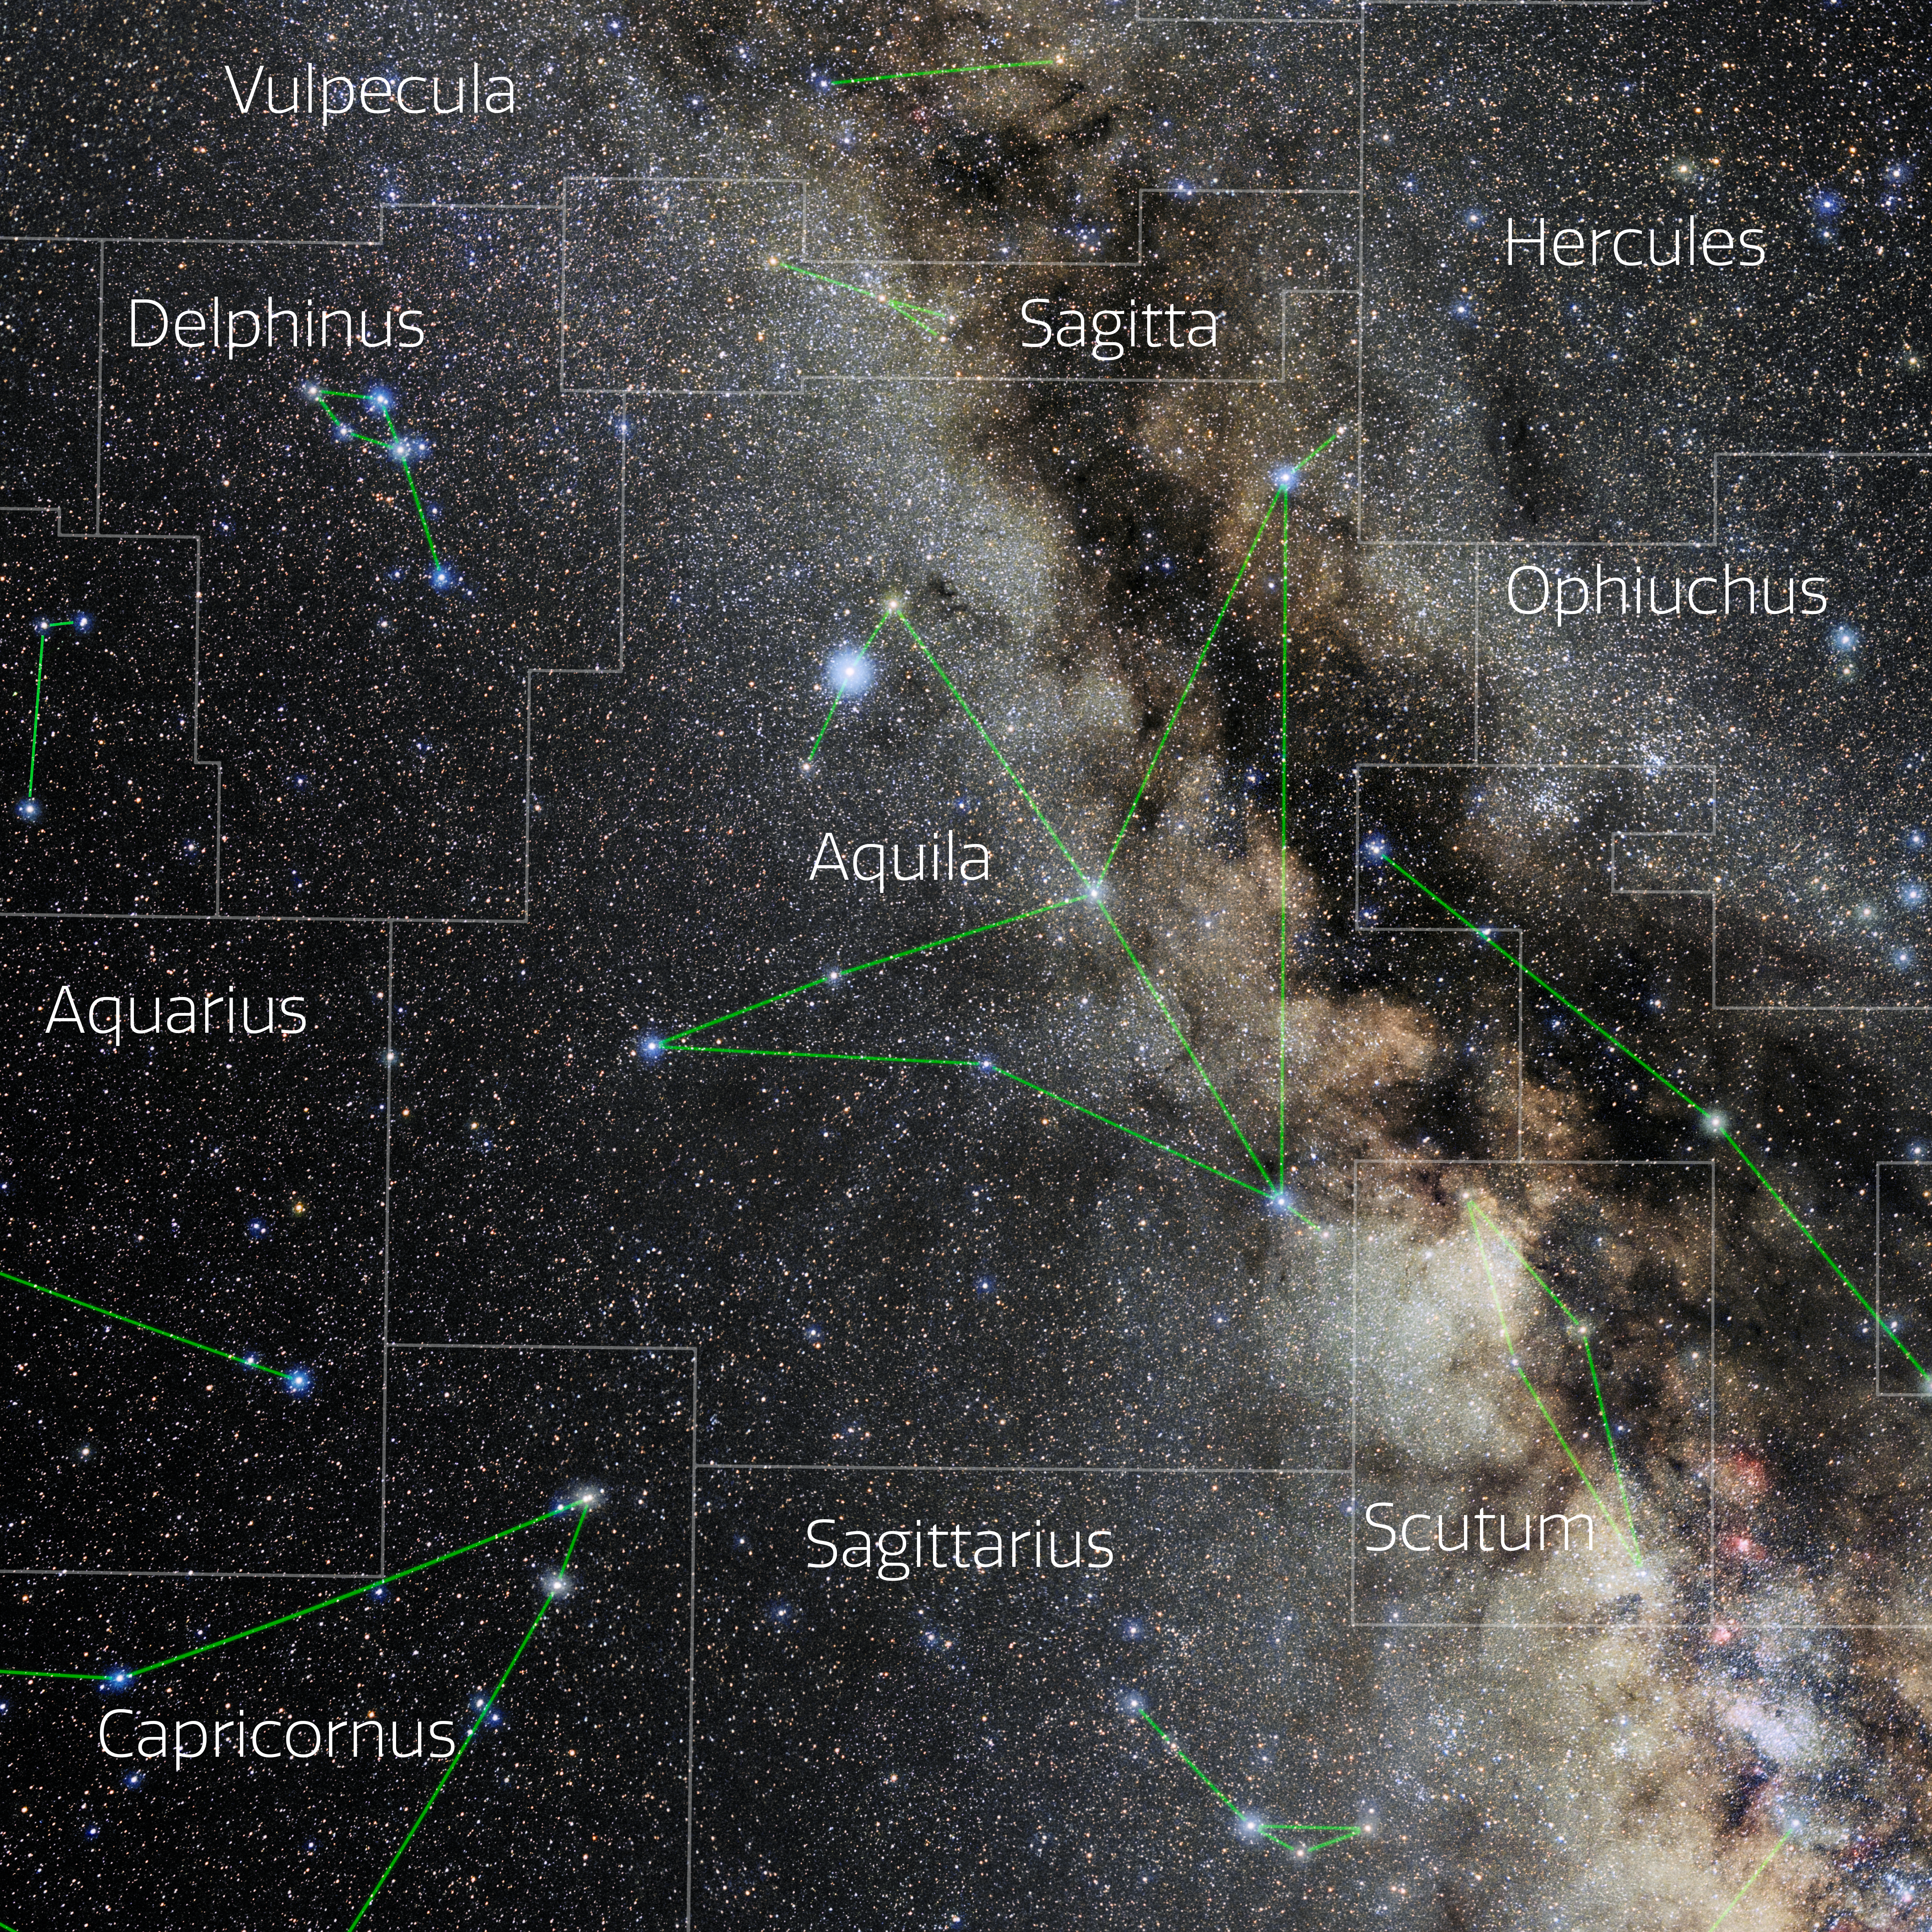

Aquila (Annotated)

Photo of the constellation Aquila with annotations from IAU and Sky & Telescope. Here is the non-annotated version.

Credit: E. Slawik/NOIRLab/NSF/AURA/M. Zamani